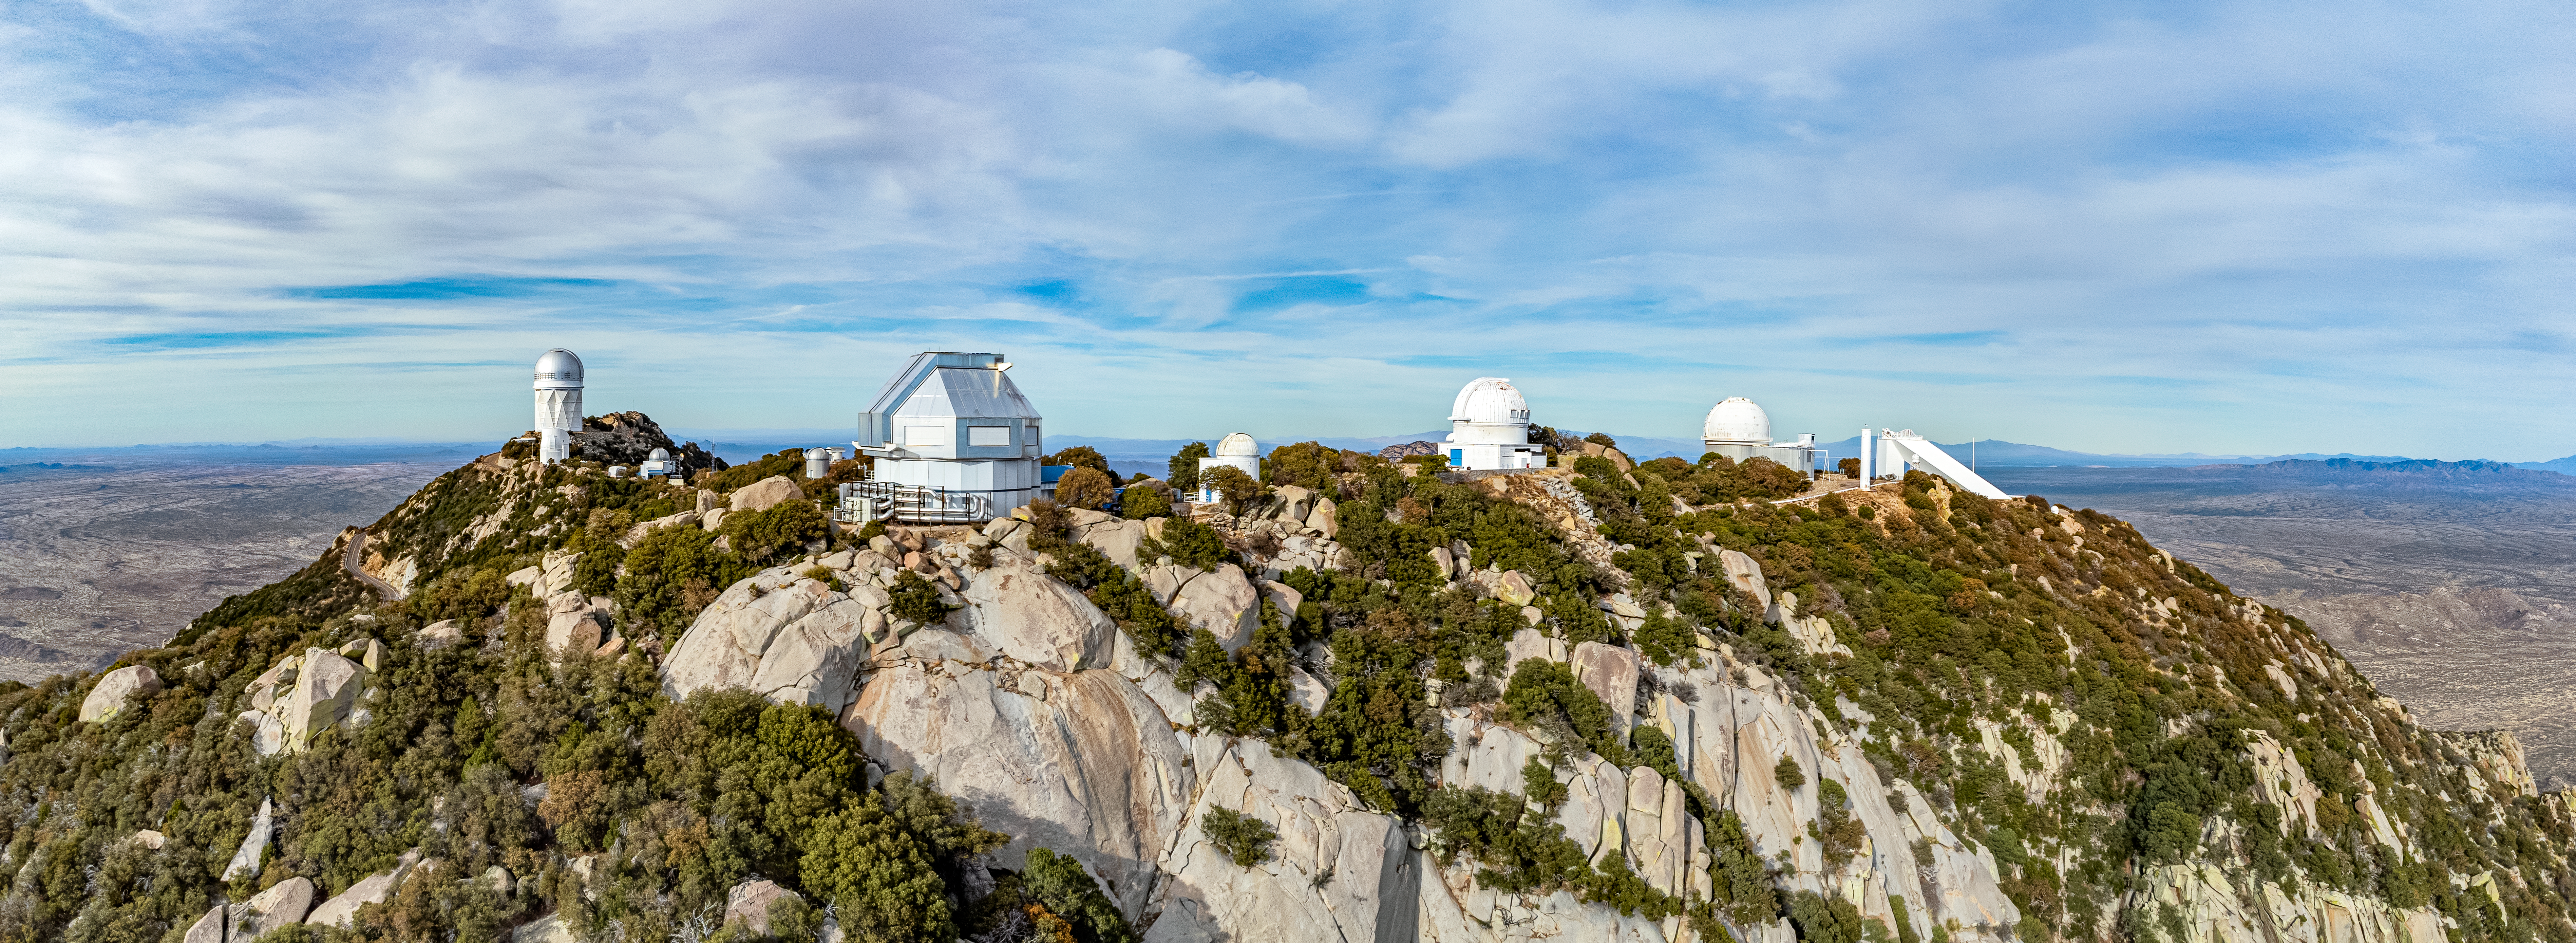

Kitt Peak National Observatory at the Cutting Edge

Founded in 1958, Kitt Peak National Observatory (KPNO), a Program of NSF NOIRLab, is home to one of the largest collections of optical and radio telescopes in the world. The 24 optical and two radio telescopes sit on Kitt Peak, the highest point in the Quinlan Mountains in the Arizona-Sonoran Desert on the Tohono Oʼodham Nation, 88 kilometers (55 miles) southwest of Tucson, Arizona. Of those telescopes, 13 are captured in this aerial image.

In its 60 years of operation KPNO has set records and achieved many firsts. The Nicholas U. Mayall 4-meter Telescope (left), named after KPNO’s second director, Nicholas Ulrich Mayall, was the second-largest telescope in the world at the time of its construction in 1973. In 1976 Mayall was used to discover methane ice on Pluto. The oldest telescope at KPNO, the UA 0.9-meter Spacewatch Telescope, seen slightly below the Mayall telescope in this photo, houses the first large telescope mirror successfully cast in the United States. The Spacewatch telescope was also the first used to search for near-Earth asteroids. The McMath–Pierce Solar Telescope (right) was for many decades the largest solar telescope in the world and the largest unobstructed reflector mirror, i.e., there was no secondary mirror in the path of incoming light. It was decommissioned in 2017, and is now being converted to the NOIRLab Windows on the Universe Center for Astronomy Outreach.

This photo was taken as part of the recent NOIRLab 2022 Photo Expedition to all the NOIRLab sites.

Credit: KPNO/NOIRLab/NSF/AURA/T. Matsopoulos